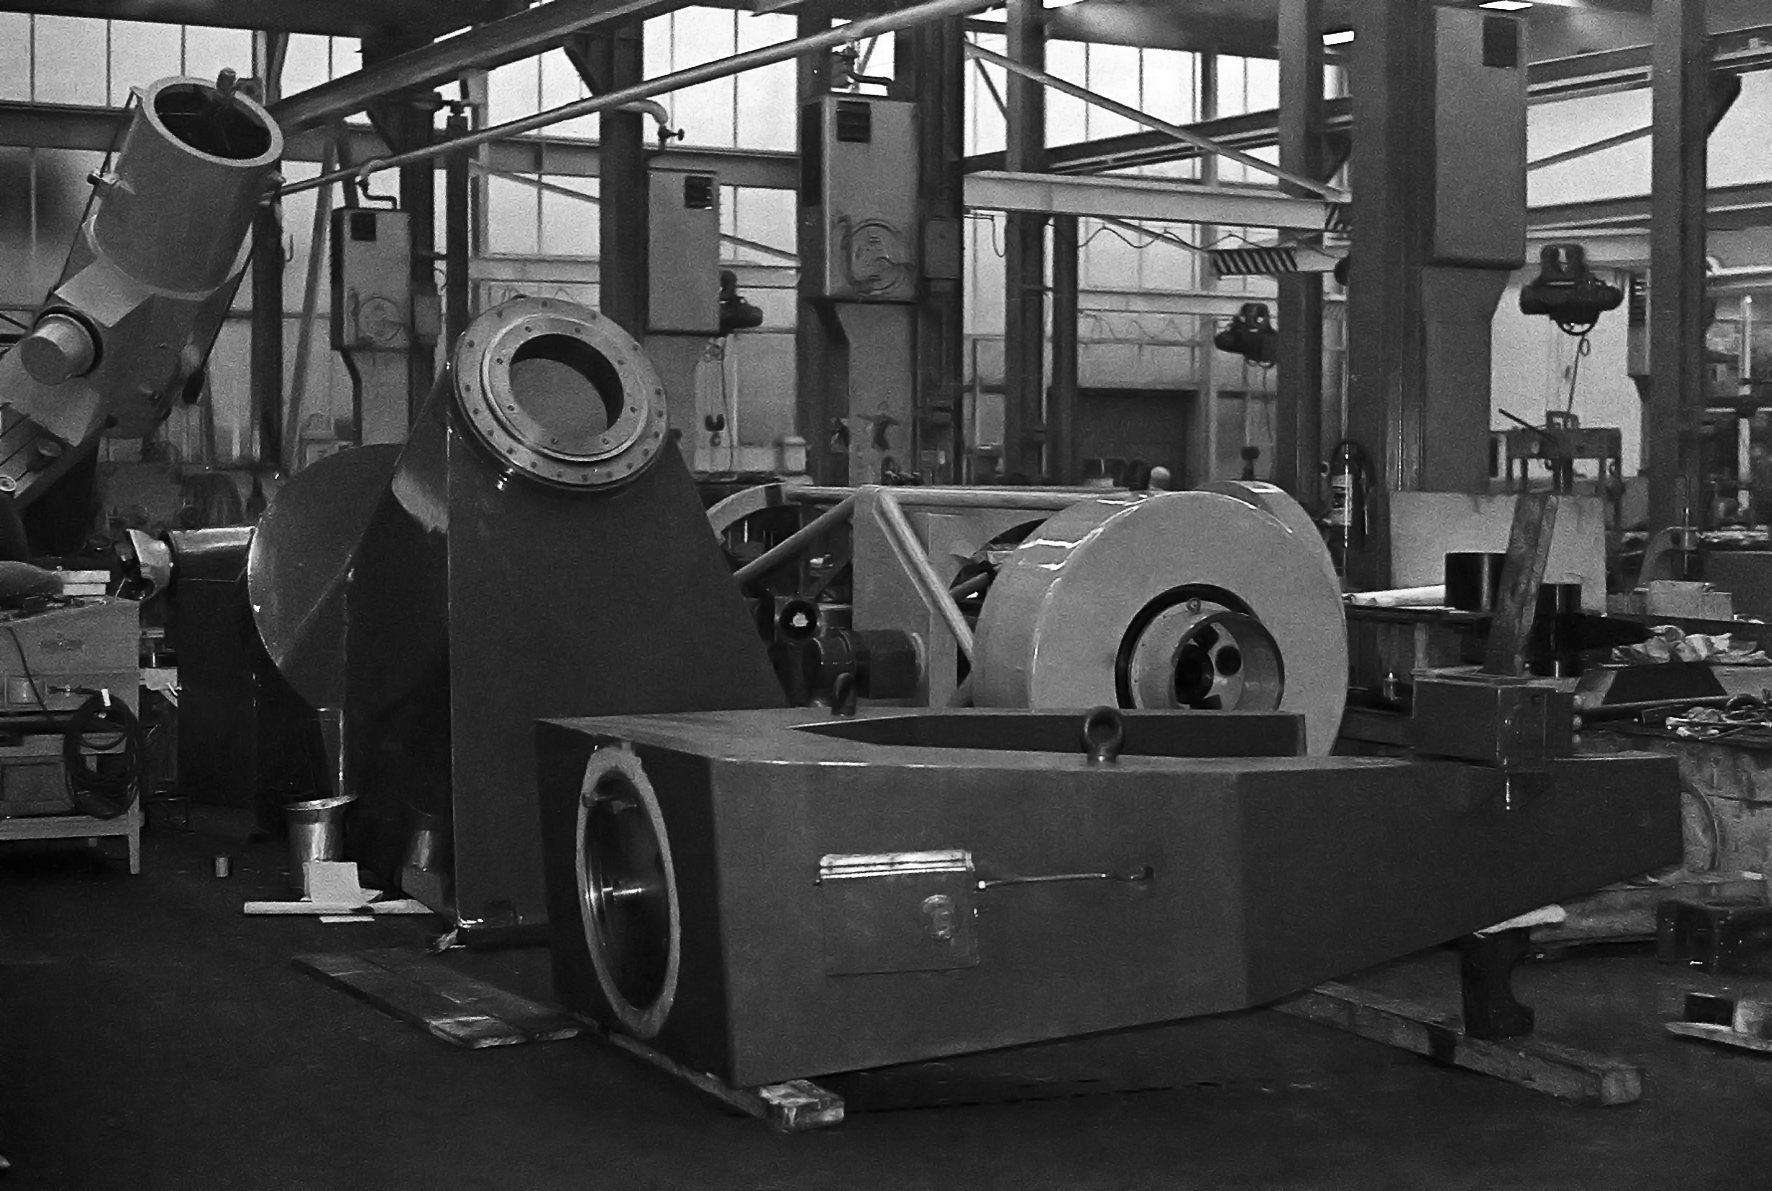

Assembling the ESO 1-metre telescope

The ESO 1-metre telescope was the first telescope installed at the La Silla Observatory, in 1966. It was used until 1994 as a photometric telescope, both in the visible with a single channel photometer, and in the infrared with an InSb photometer and a bolometer. Since 1994 it has been fully dedicated to the DENIS project.

Credit: ESO